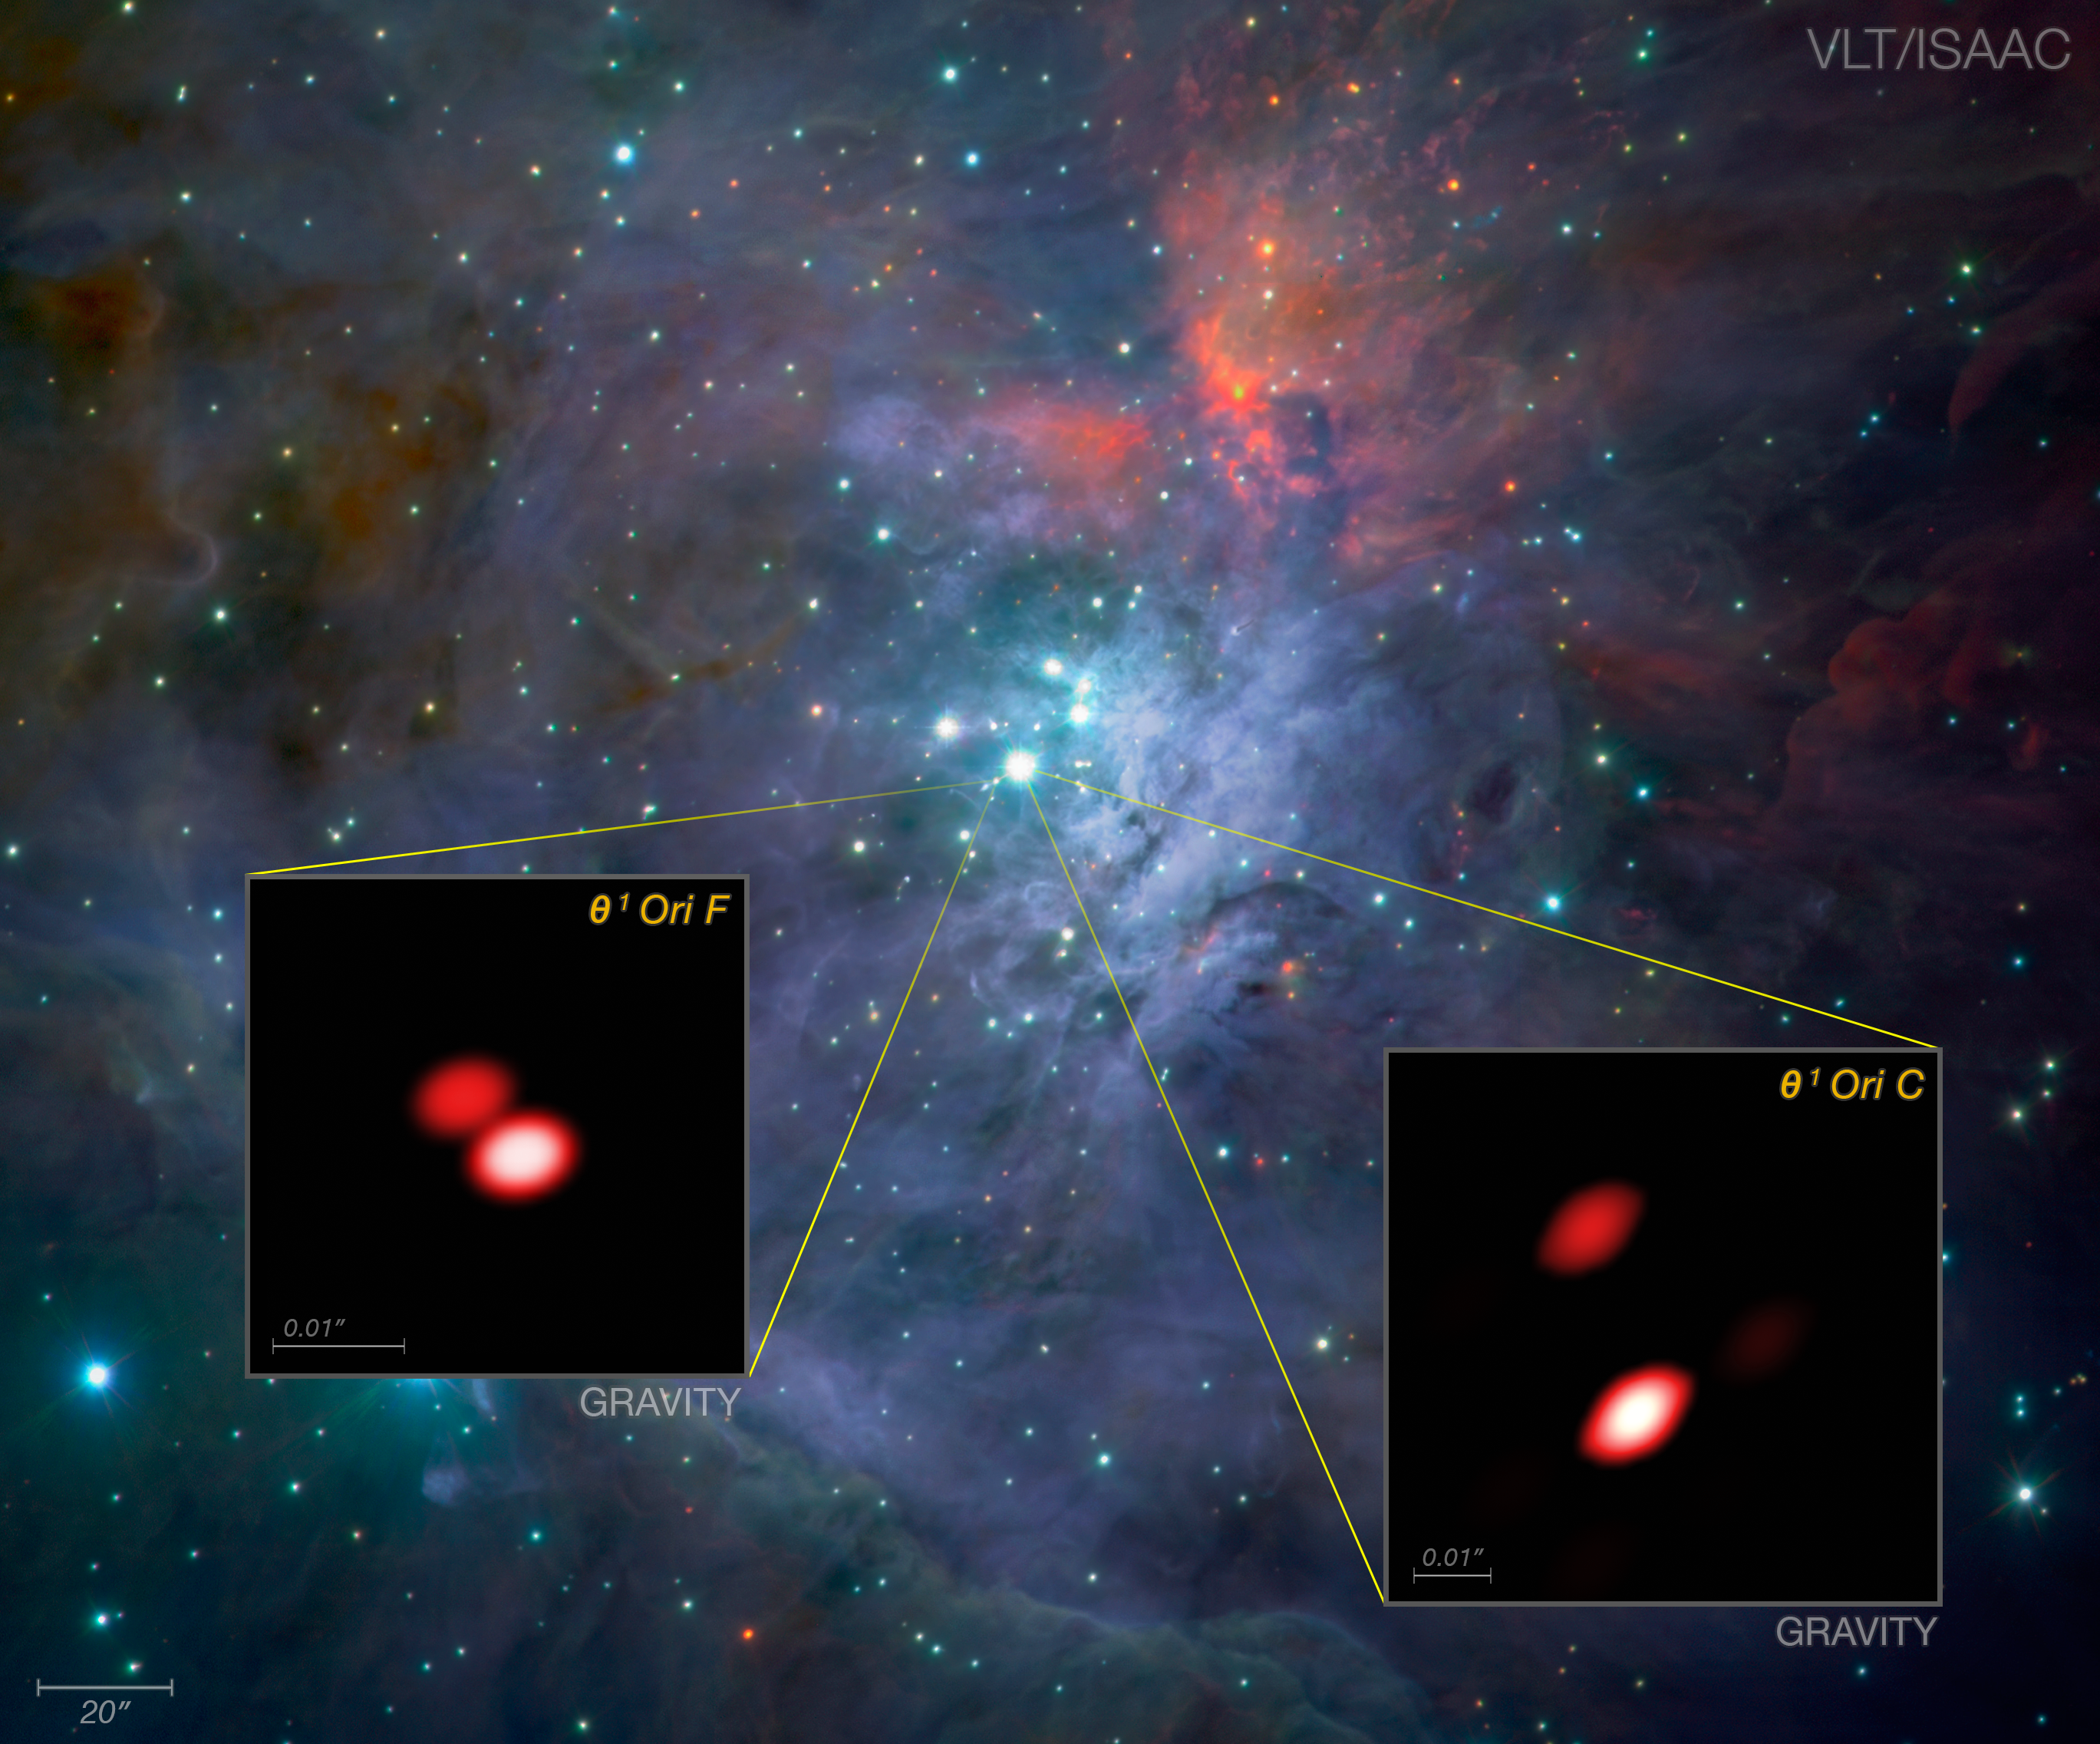

GRAVITY discovers new double star in the Orion Trapezium Cluster (annotated)

As part of the first observations with the new GRAVITY instrument the team looked closely at the bright, young stars known as the Trapezium Cluster, located in the heart of the Orion star-forming region. Already, from these first data, GRAVITY made a discovery: one of the components of the cluster (Theta1 Orionis F) was found to be a double star for the first time. The brighter known double star Theta1 Orionis C is also well seen.

The background image comes from the ISAAC instrument on ESO's Very Large Telescope. The views of two of the stars from GRAVITY, shown as inserts, reveal far finer detail than could be detected with the NASA/ESA Hubble Space Telescope.

Credit: ESO/GRAVITY consortium/NASA/ESA/M. McCaughrean